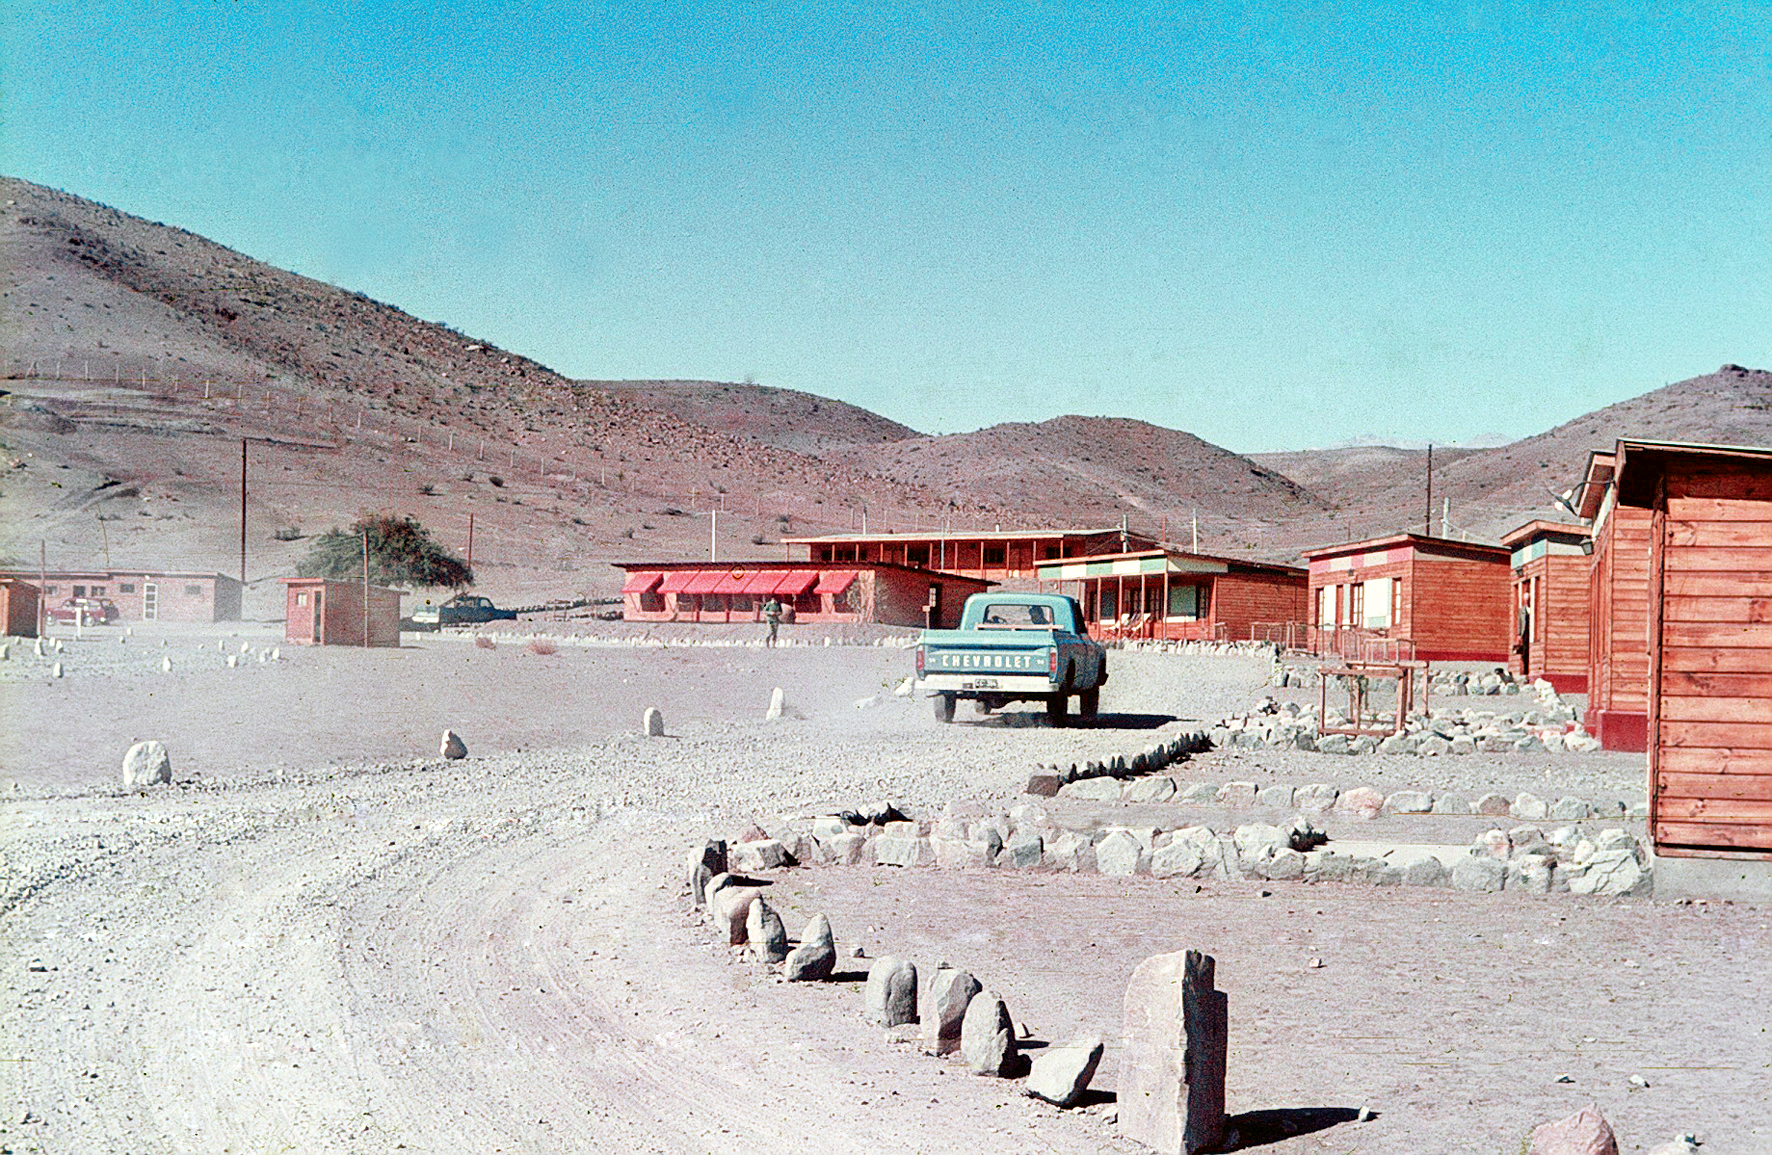

The Pelicano Camp, the entrance to the La Silla observatory.

General view of the Pelicano Camp, the entrance to the La Silla observatory.

Credit: ESO